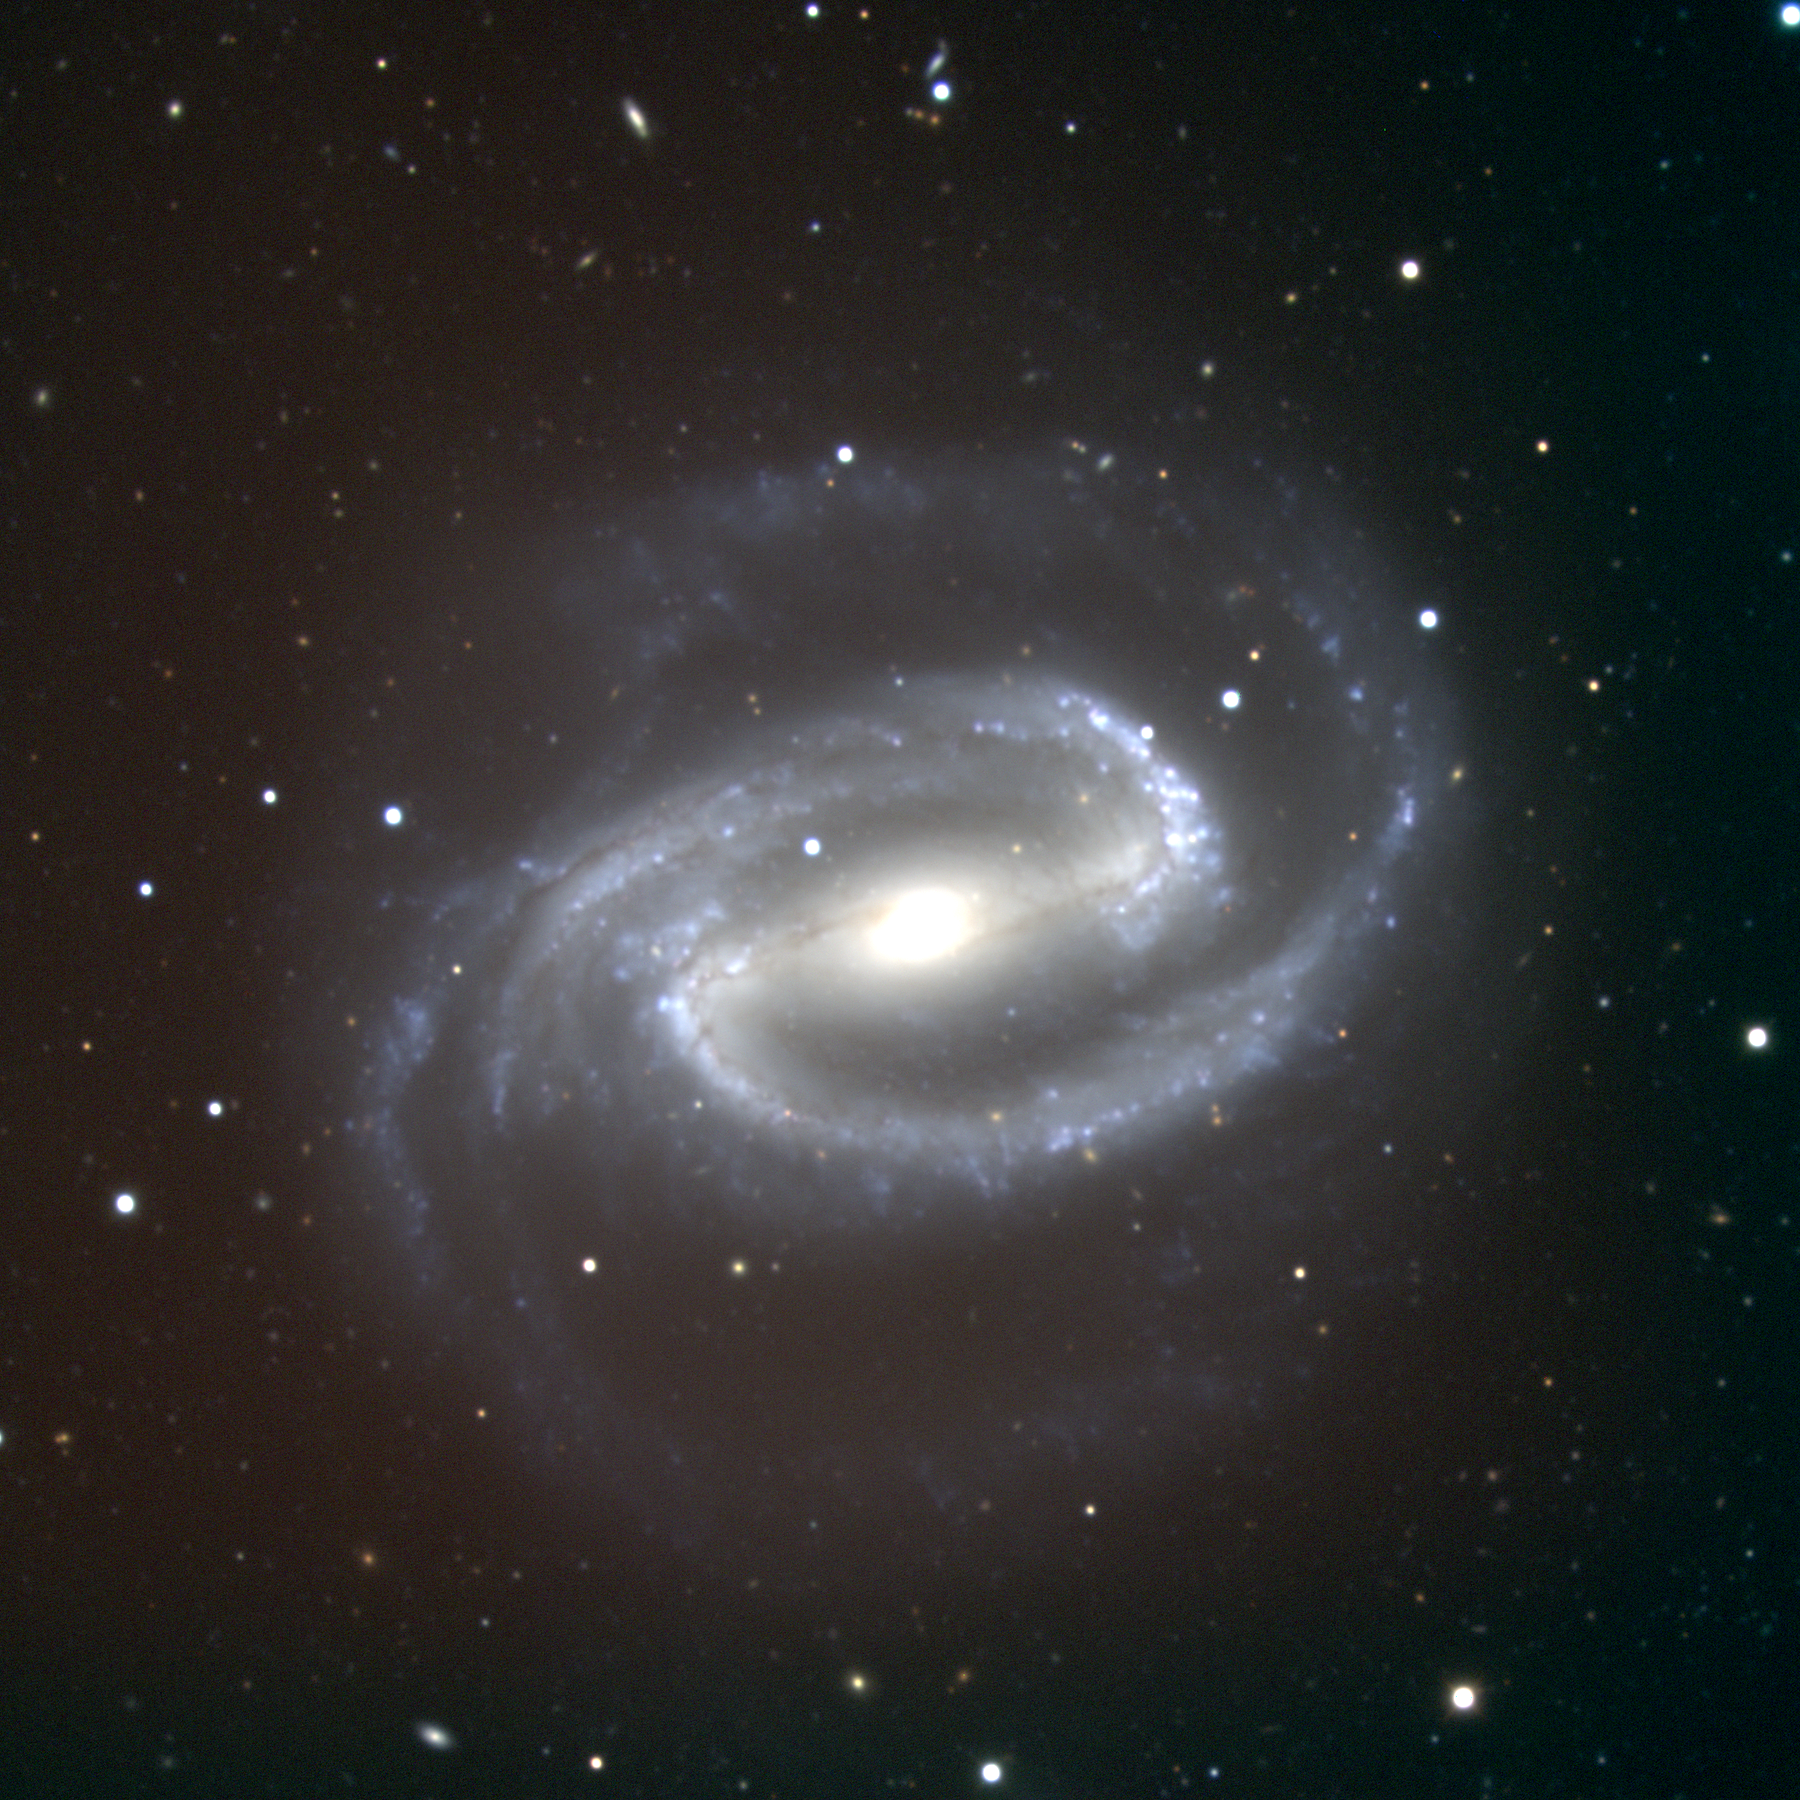

NGC 1300 in Eridanus

NGC1300, an almost face-on barred spiral galaxy of type SBbc in the constellation Eridanus, is about 46 million light-years away and about 85000 light-years across. This true-color picture was created from fifteen images taken in the BVR pass-bands at the Kitt Peak National Observatory's 2.1-meter telescope, during the night of December 24th 2000 (yes, Christmas Eve)

Credit: Hillary Mathis/NOIRLab/NSF/AURA